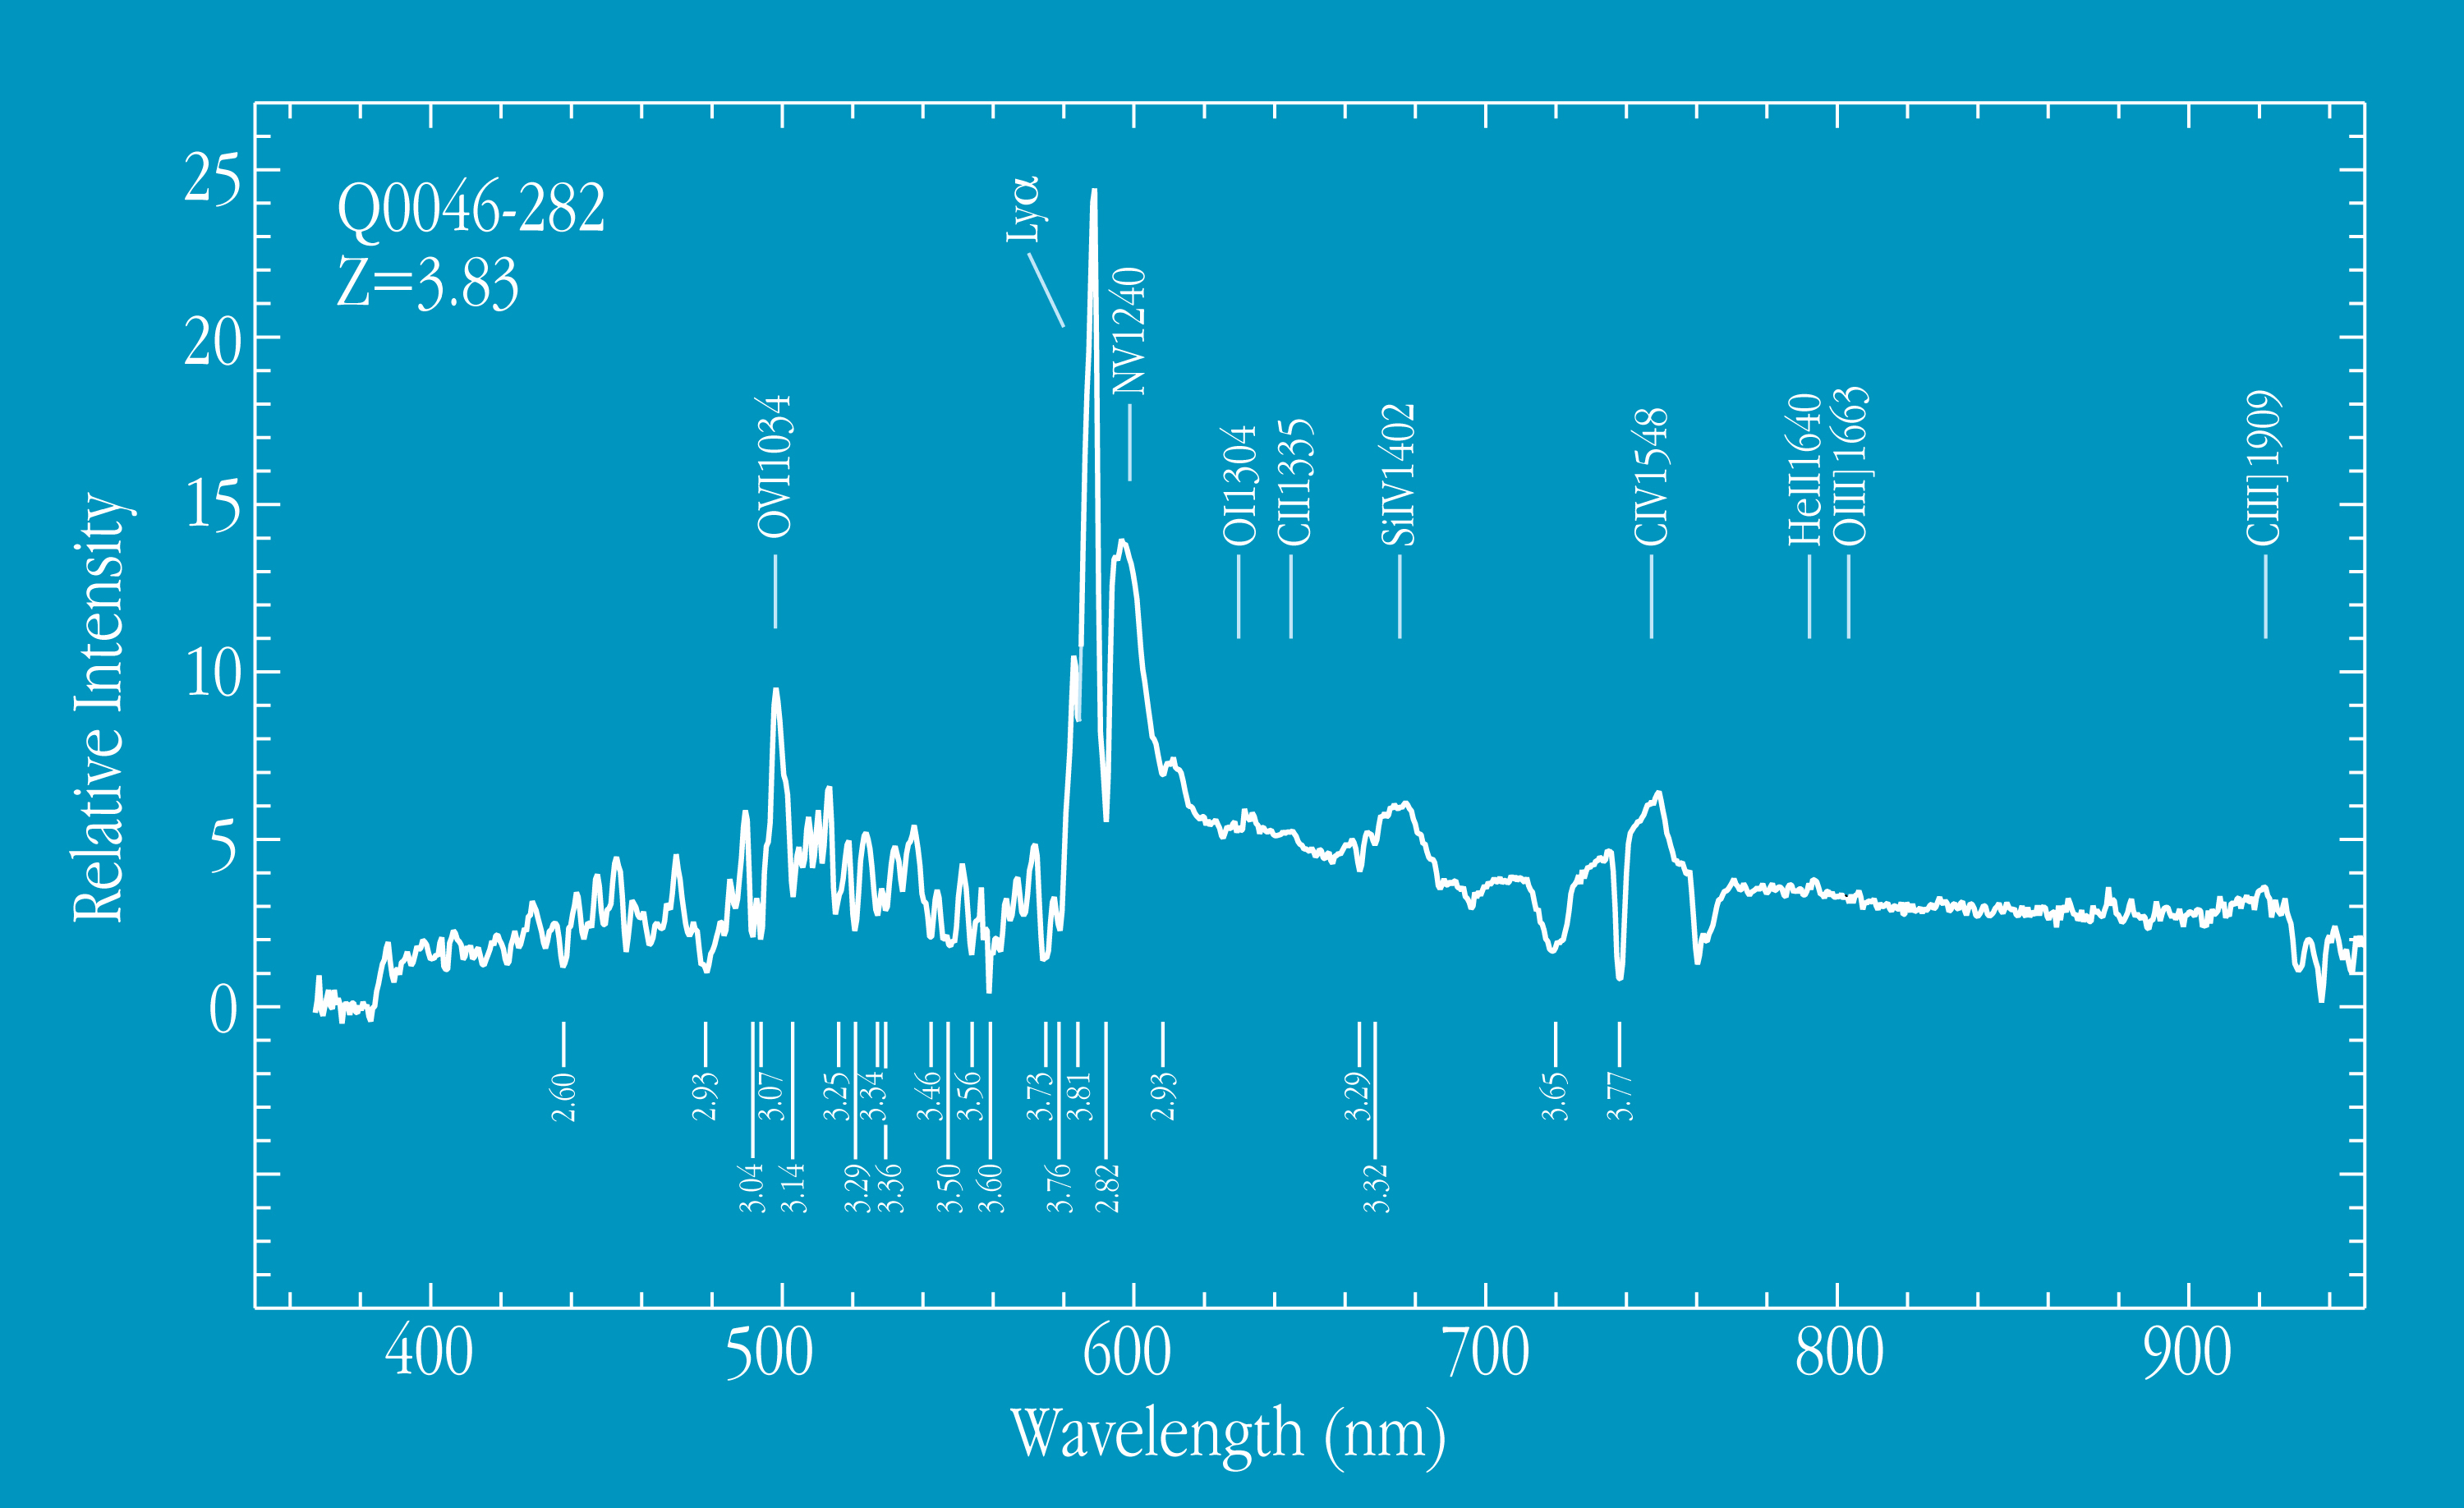

Spectrum of quasar 0046-282 at z=3.83

This chart shows the spectrum of Q0046-282, obtained with FORS1 at VLT UT1. The redshift z = 3.83 has been deduced from the measured wavelengths of the indicated lines of multiple ionized elements. The redshift z of this quasar is larger than 3. The wavelength of the emitted light is therefore received at wavelengths that are larger (longer) by factors of more than 4 than the rest wavelength (i.e. at the quasar). In each of the diagrammes, the redshift z of the object and the (smaller) redshifts of some tentatively identified absorption lines are indicated. These absorption lines are formed in gas clouds that are located along the line of sight between the quasars and us. When studied in detail, these high-quality FORS spectra will provide accurate information on the chemical composition of the gas in these remote objects. The spectrum was obtained in the long-slit spectroscopy mode of FORS1. The total exposure time was 20 minutes.

Credit: ESO